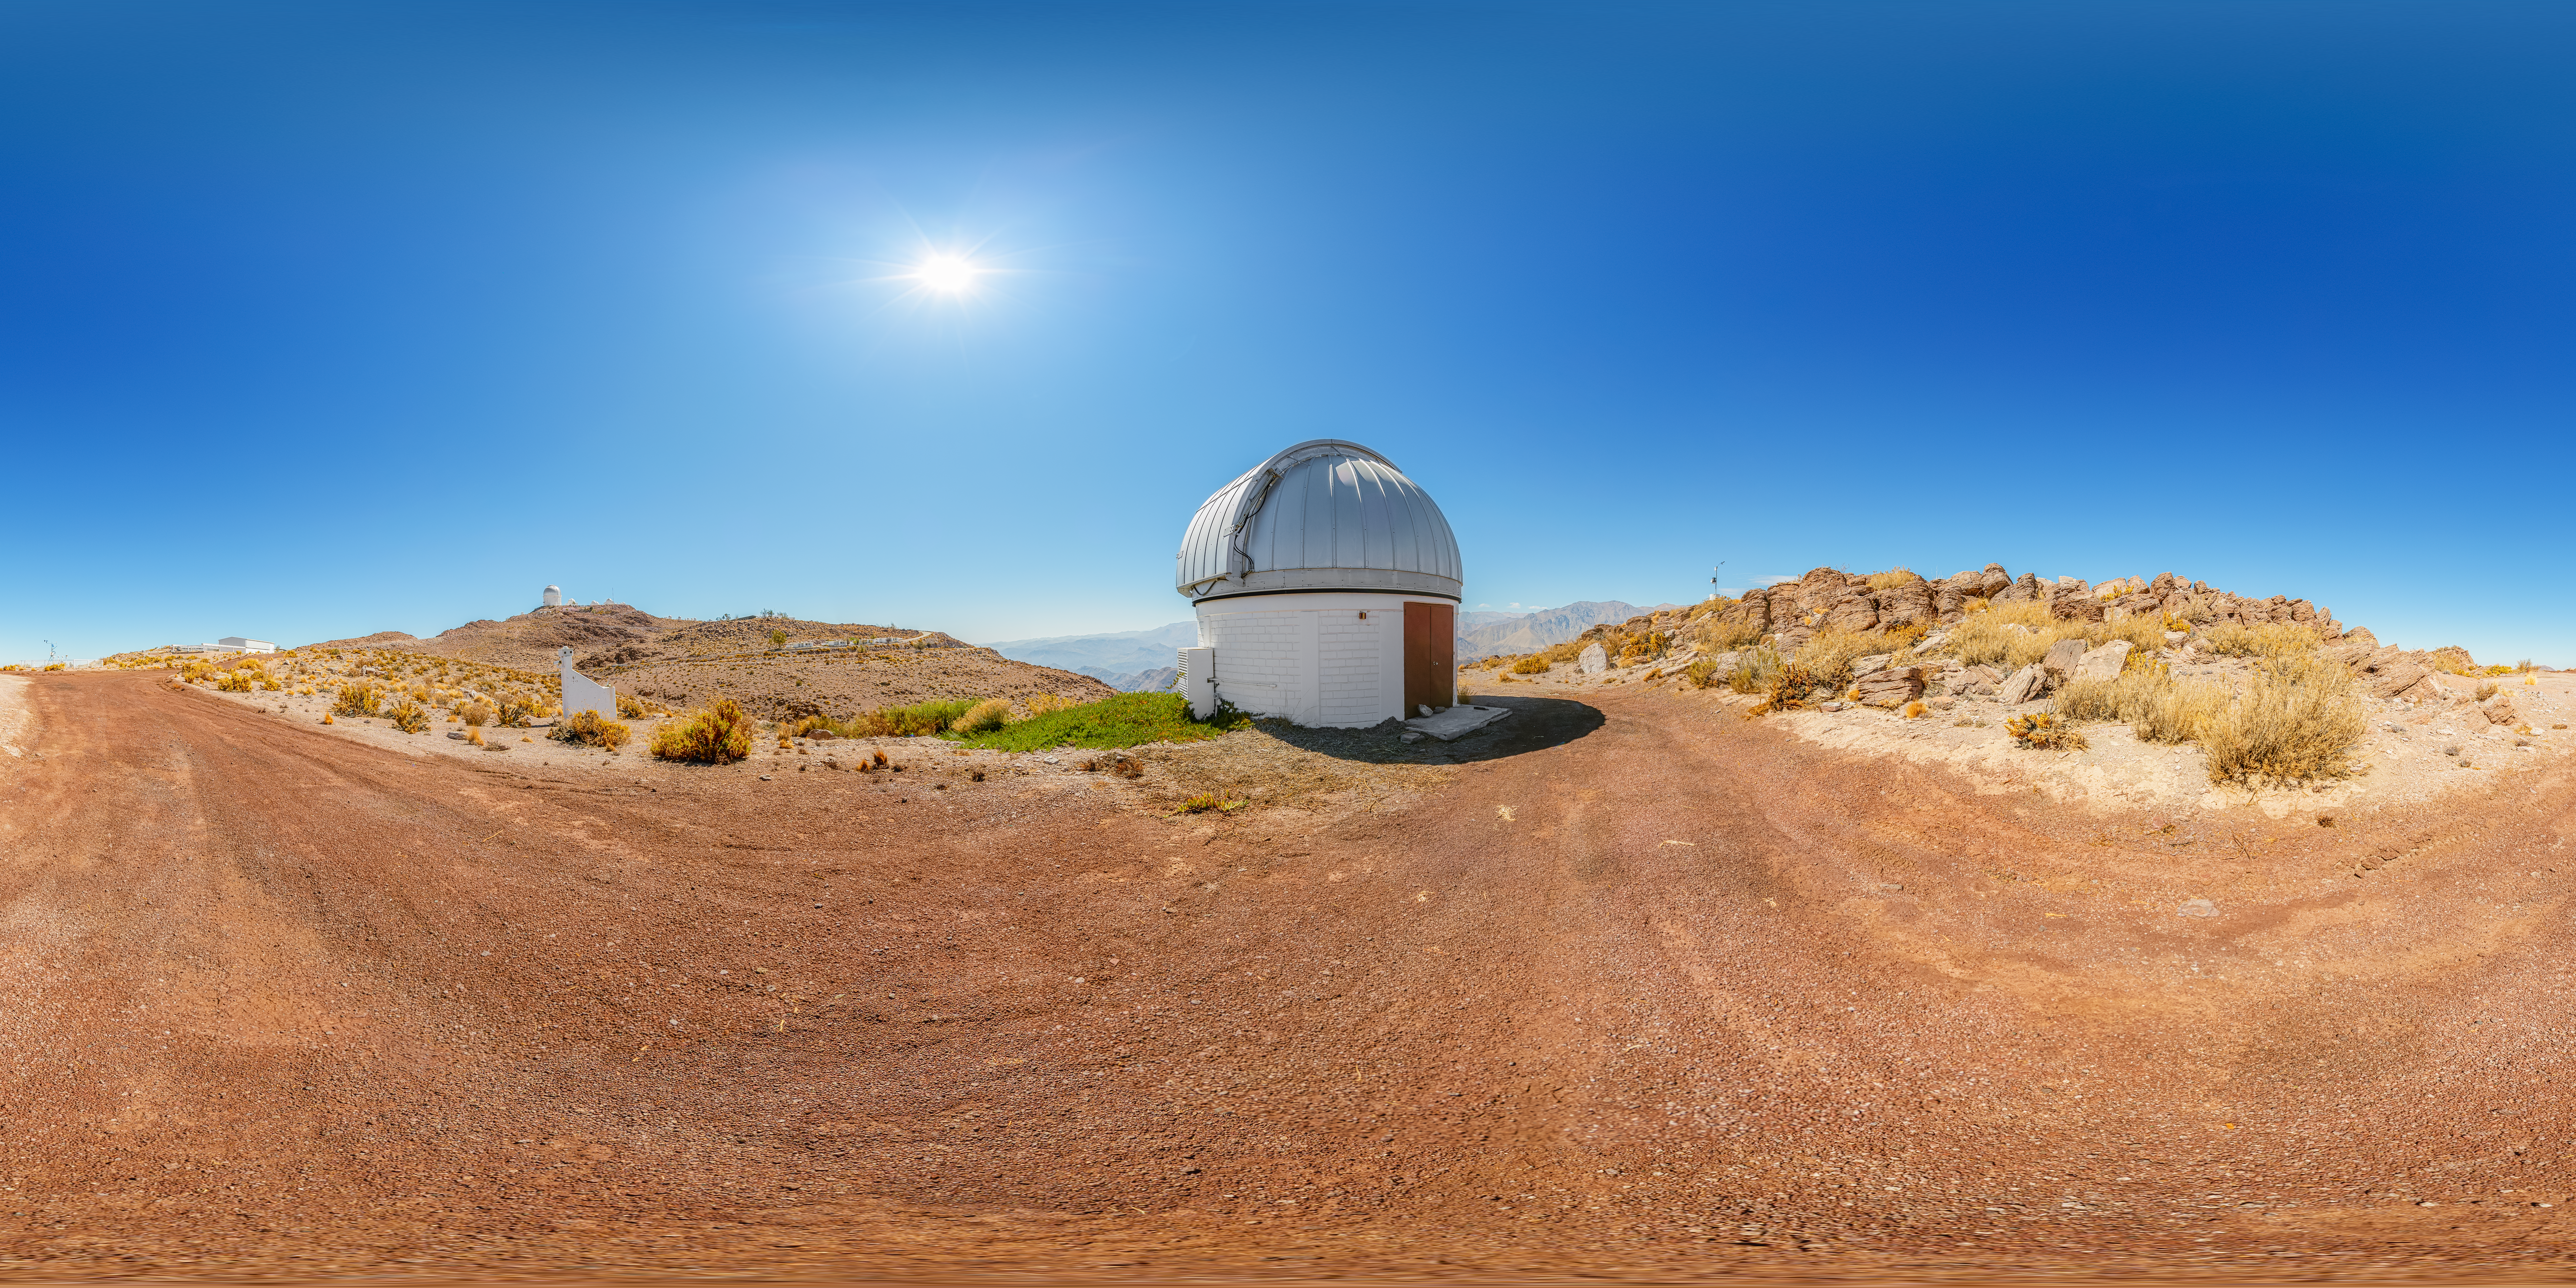

SARA Cerro Tololo Telescope 360 Panorama

A 360 panorama of the SARA Cerro Tololo Telescope at Cerro Tololo Inter-American Observatory.

A fulldome version of this image can be viewed here.

Credit: CTIO/NOIRLab/NSF/AURA/P. Horálek